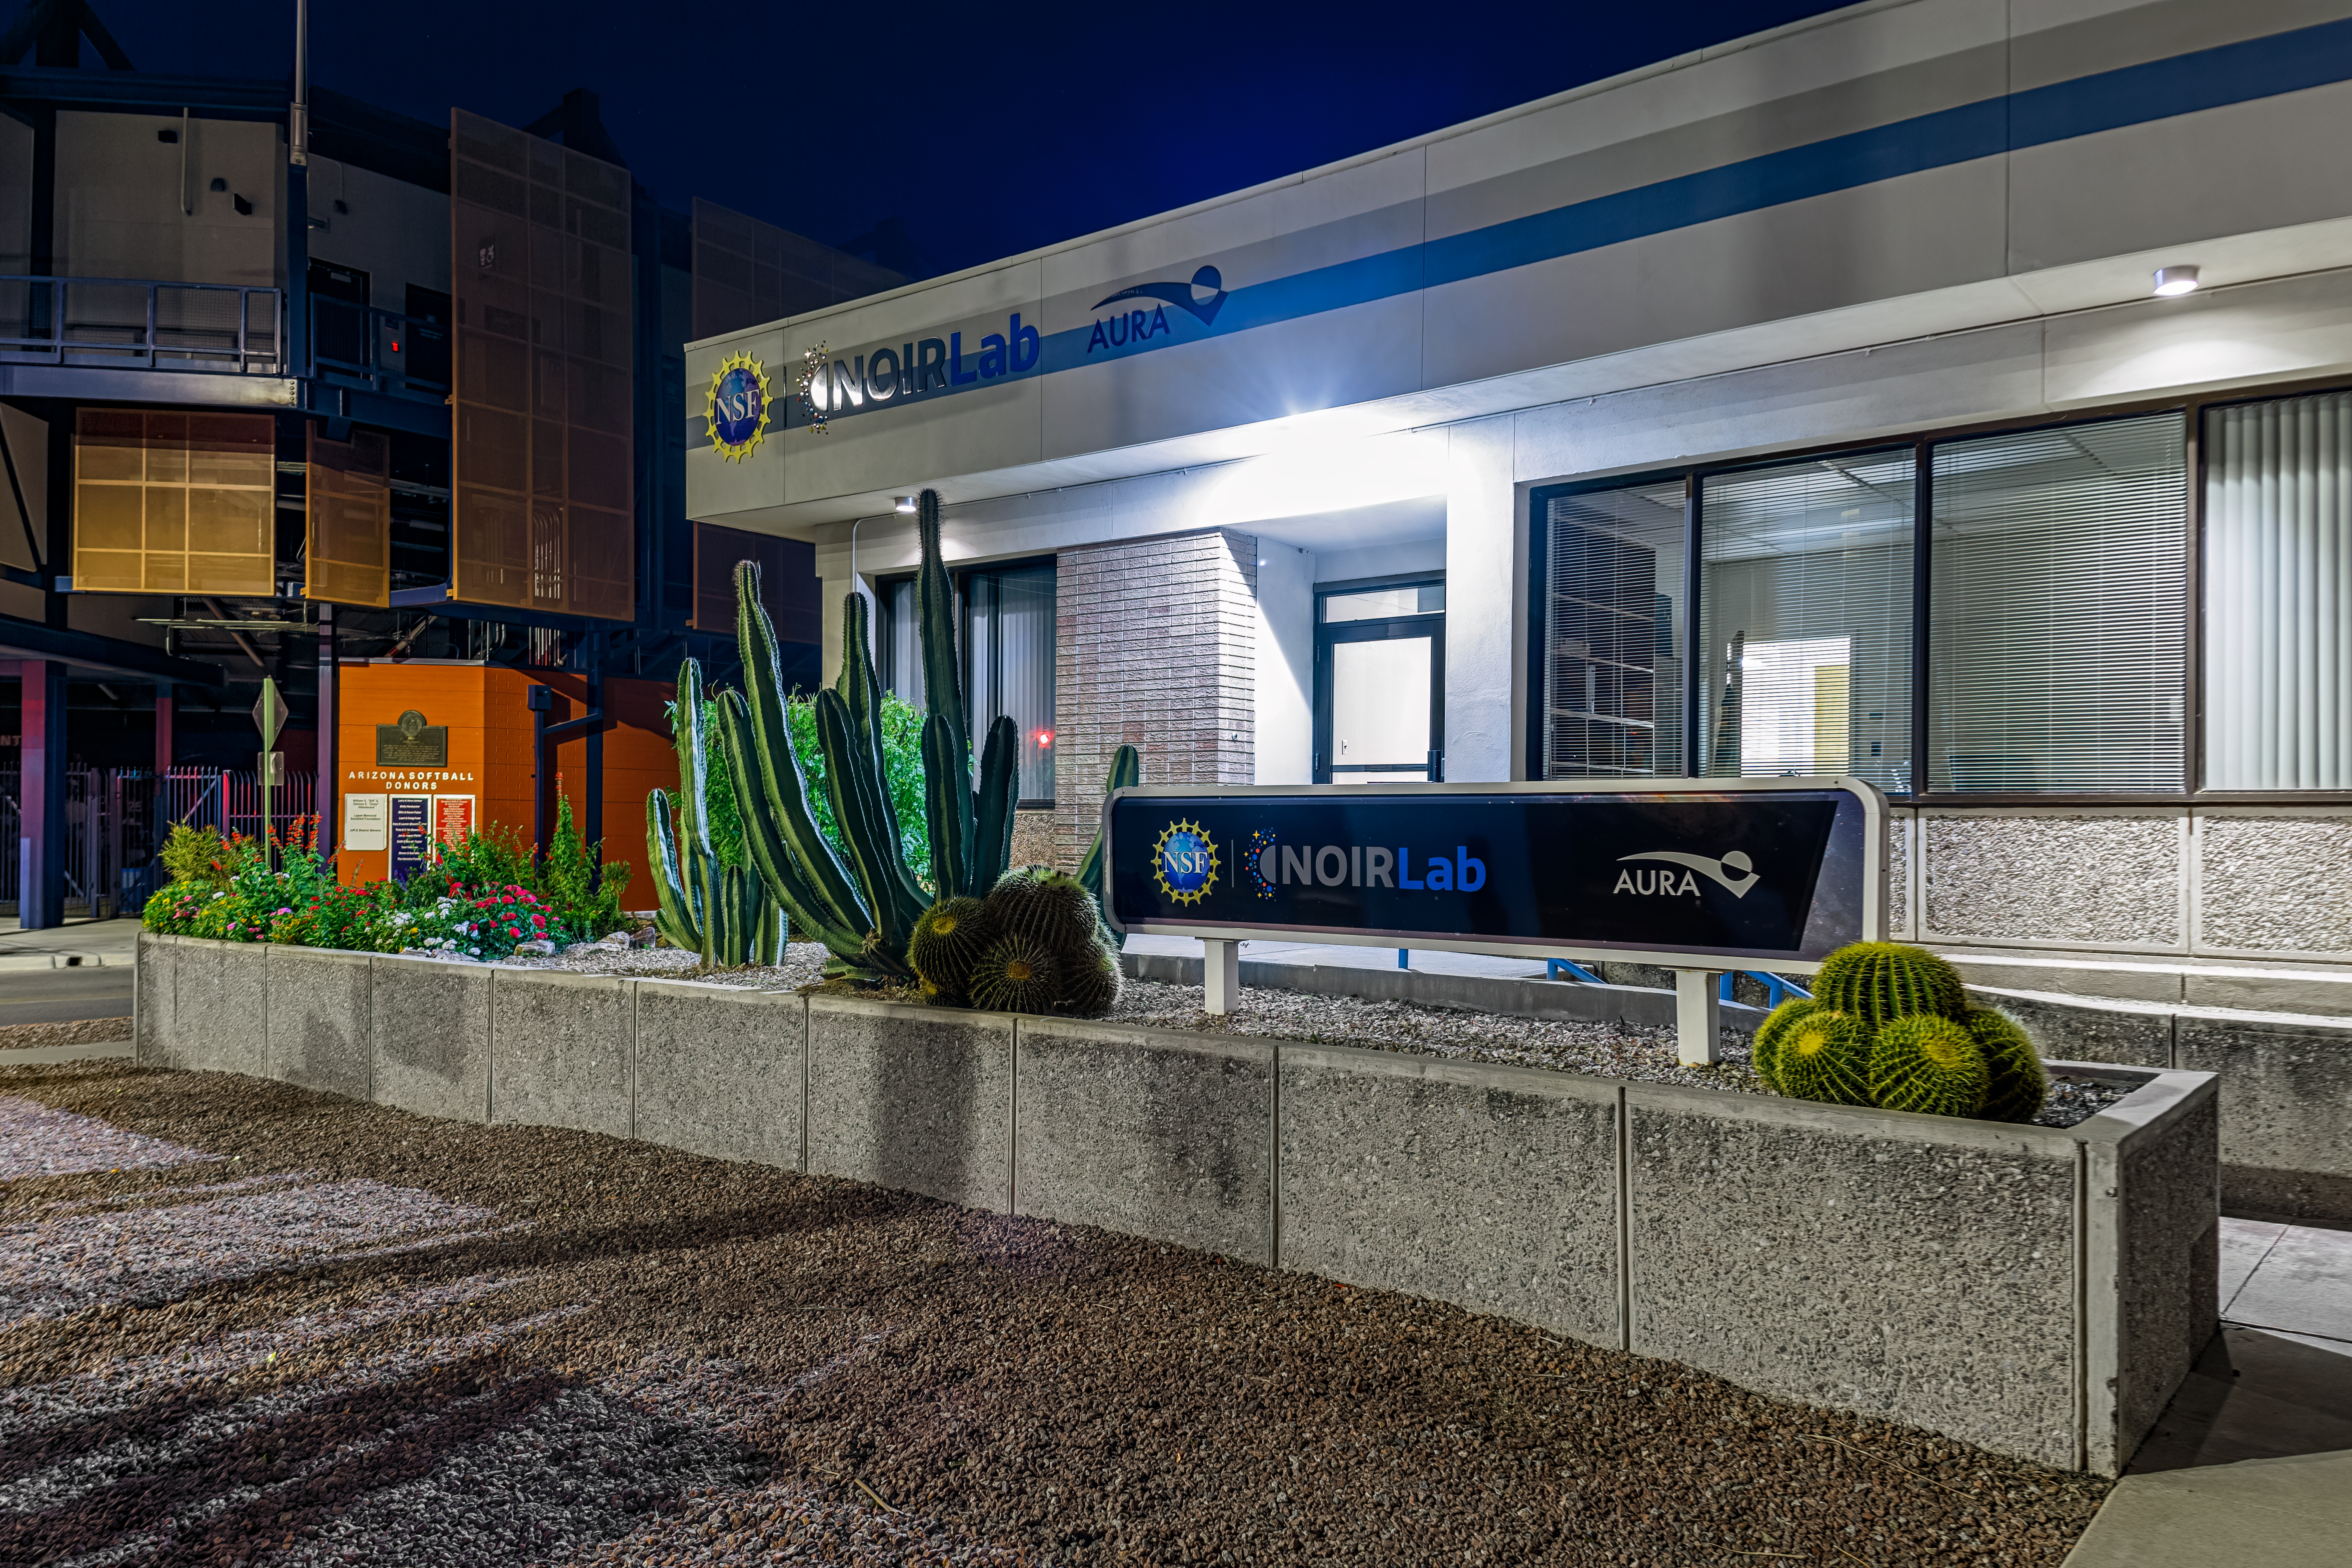

NOIRLab HQ North-East Corner

A view of the NOIRLab Headquarters north-east corner in Tucson, Arizona.

Credit: NOIRLab/NSF/AURA/P. Horálek